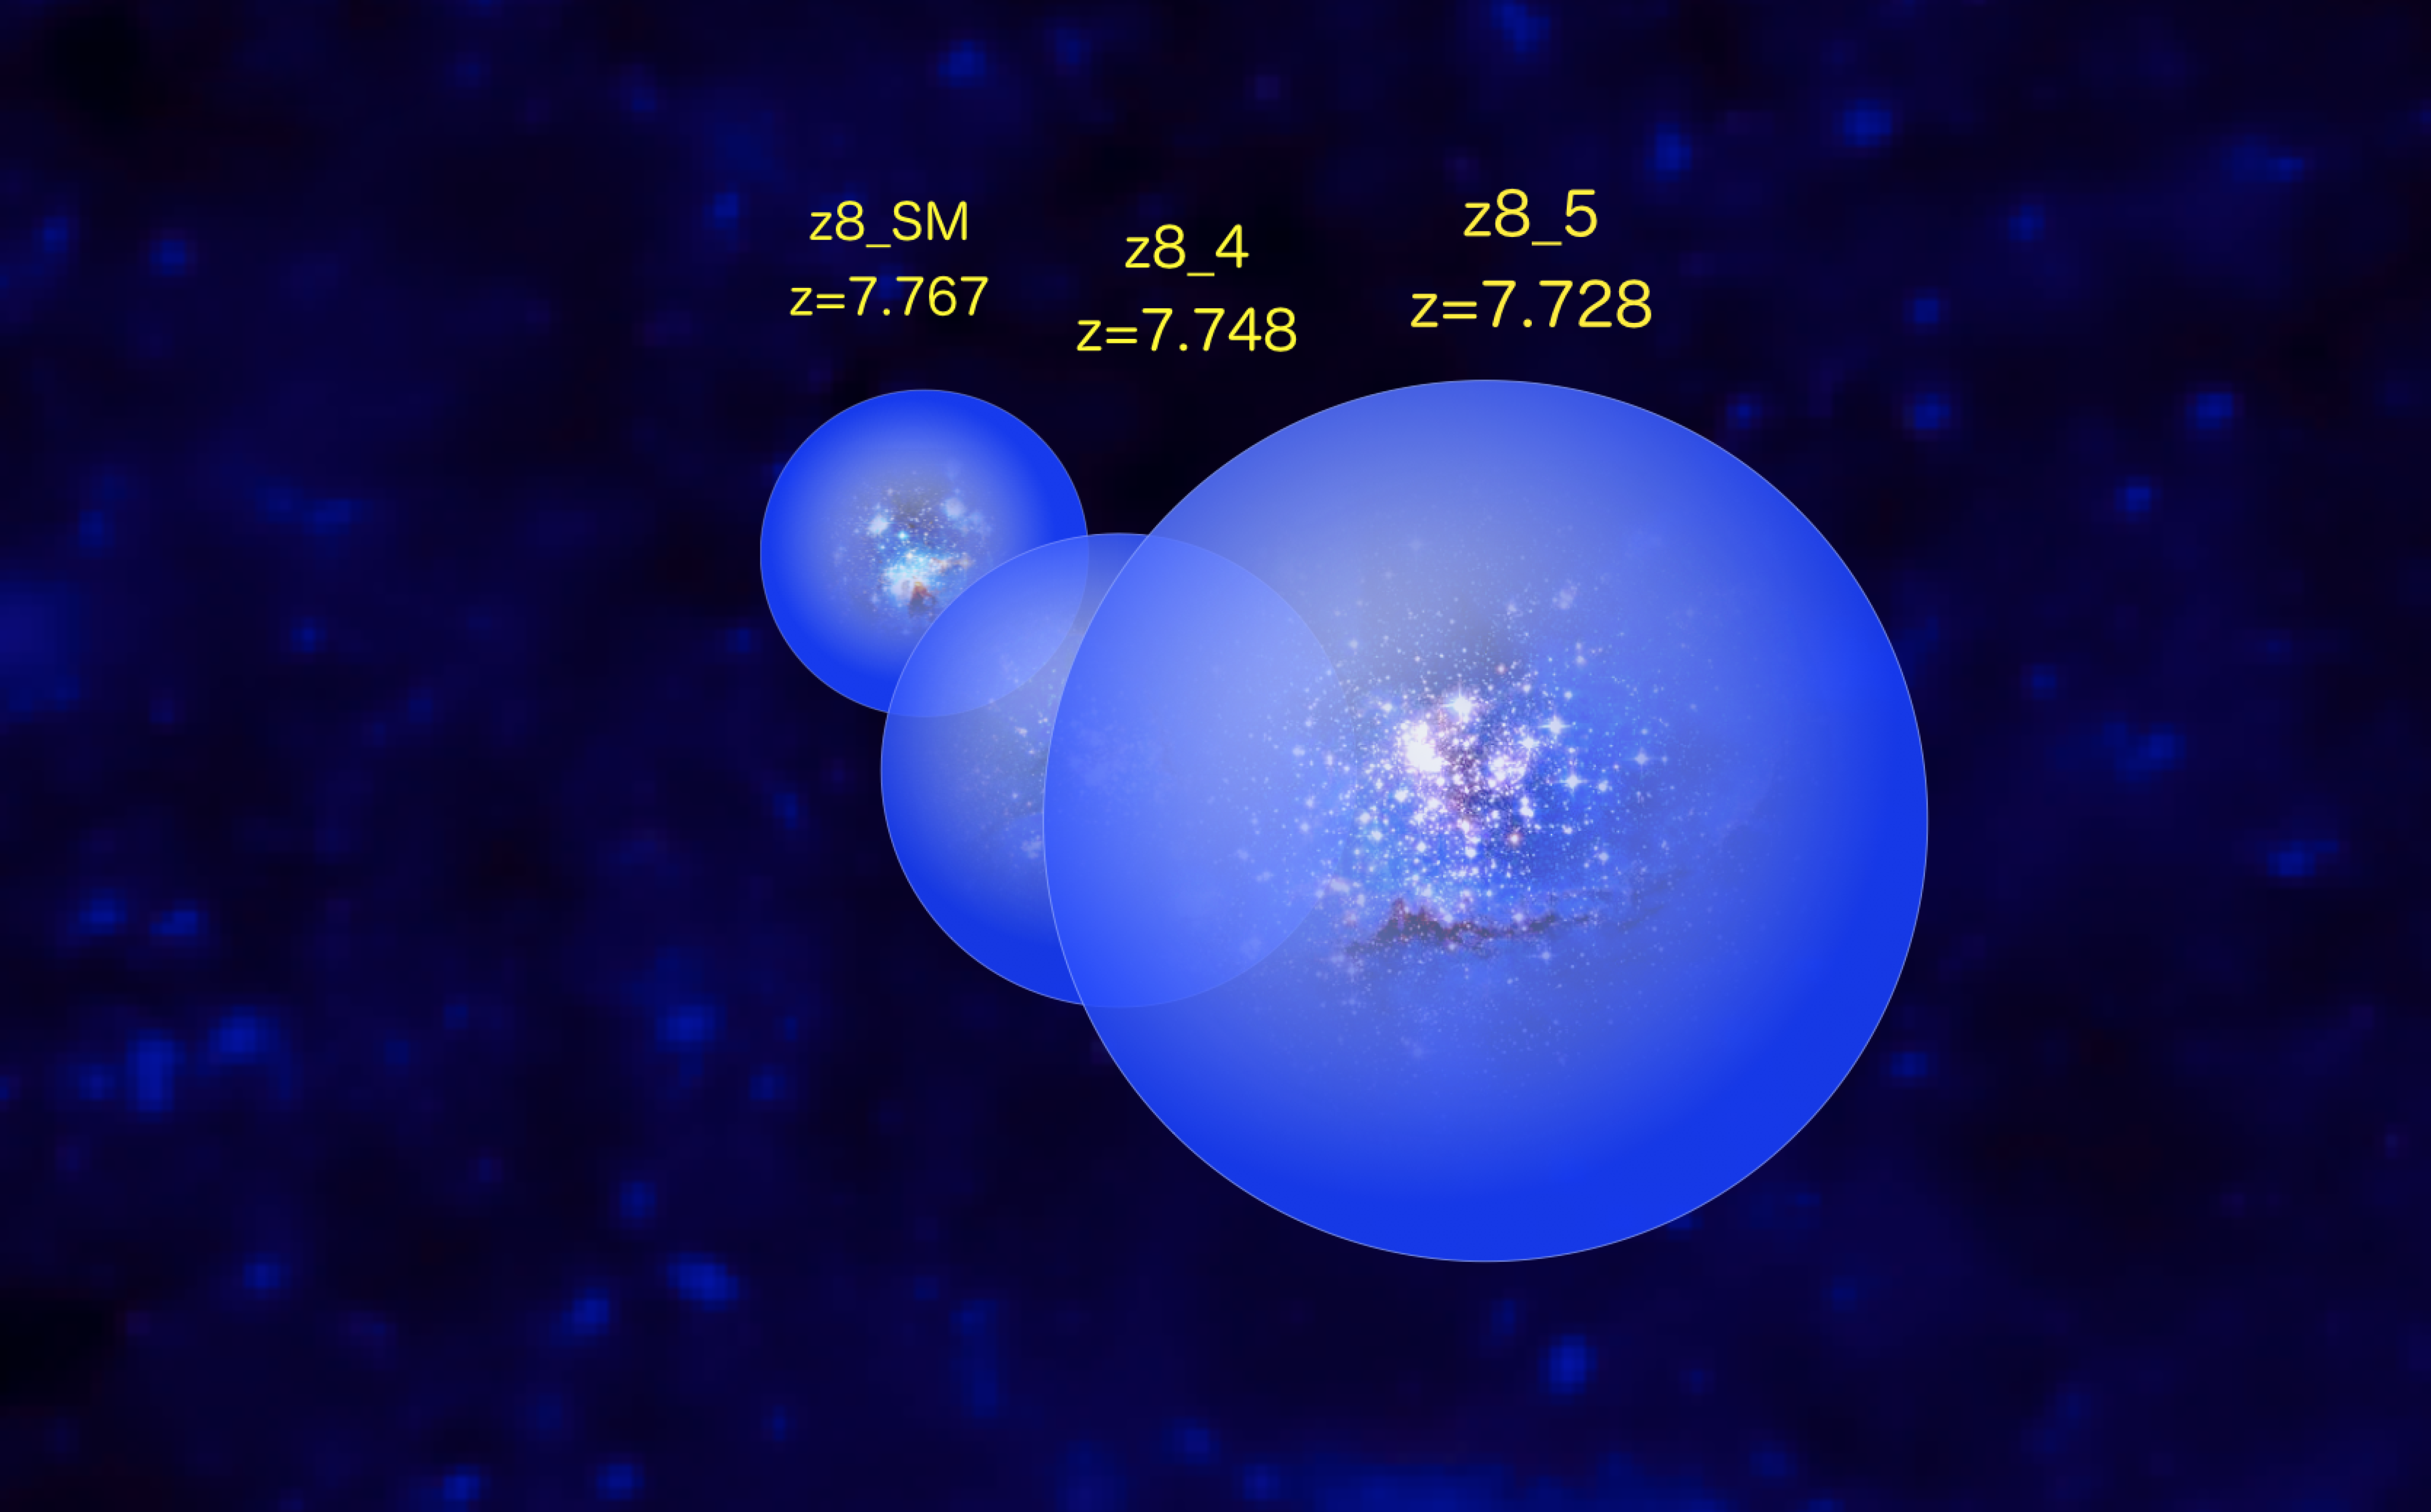

Rendition of the galaxy group EGS77

This rendition shows ionized bubbles formed by three galaxies in galaxy cluster EGS77.

Credit: V. Tilvi et al./NOIRLab/KPNO/AURA